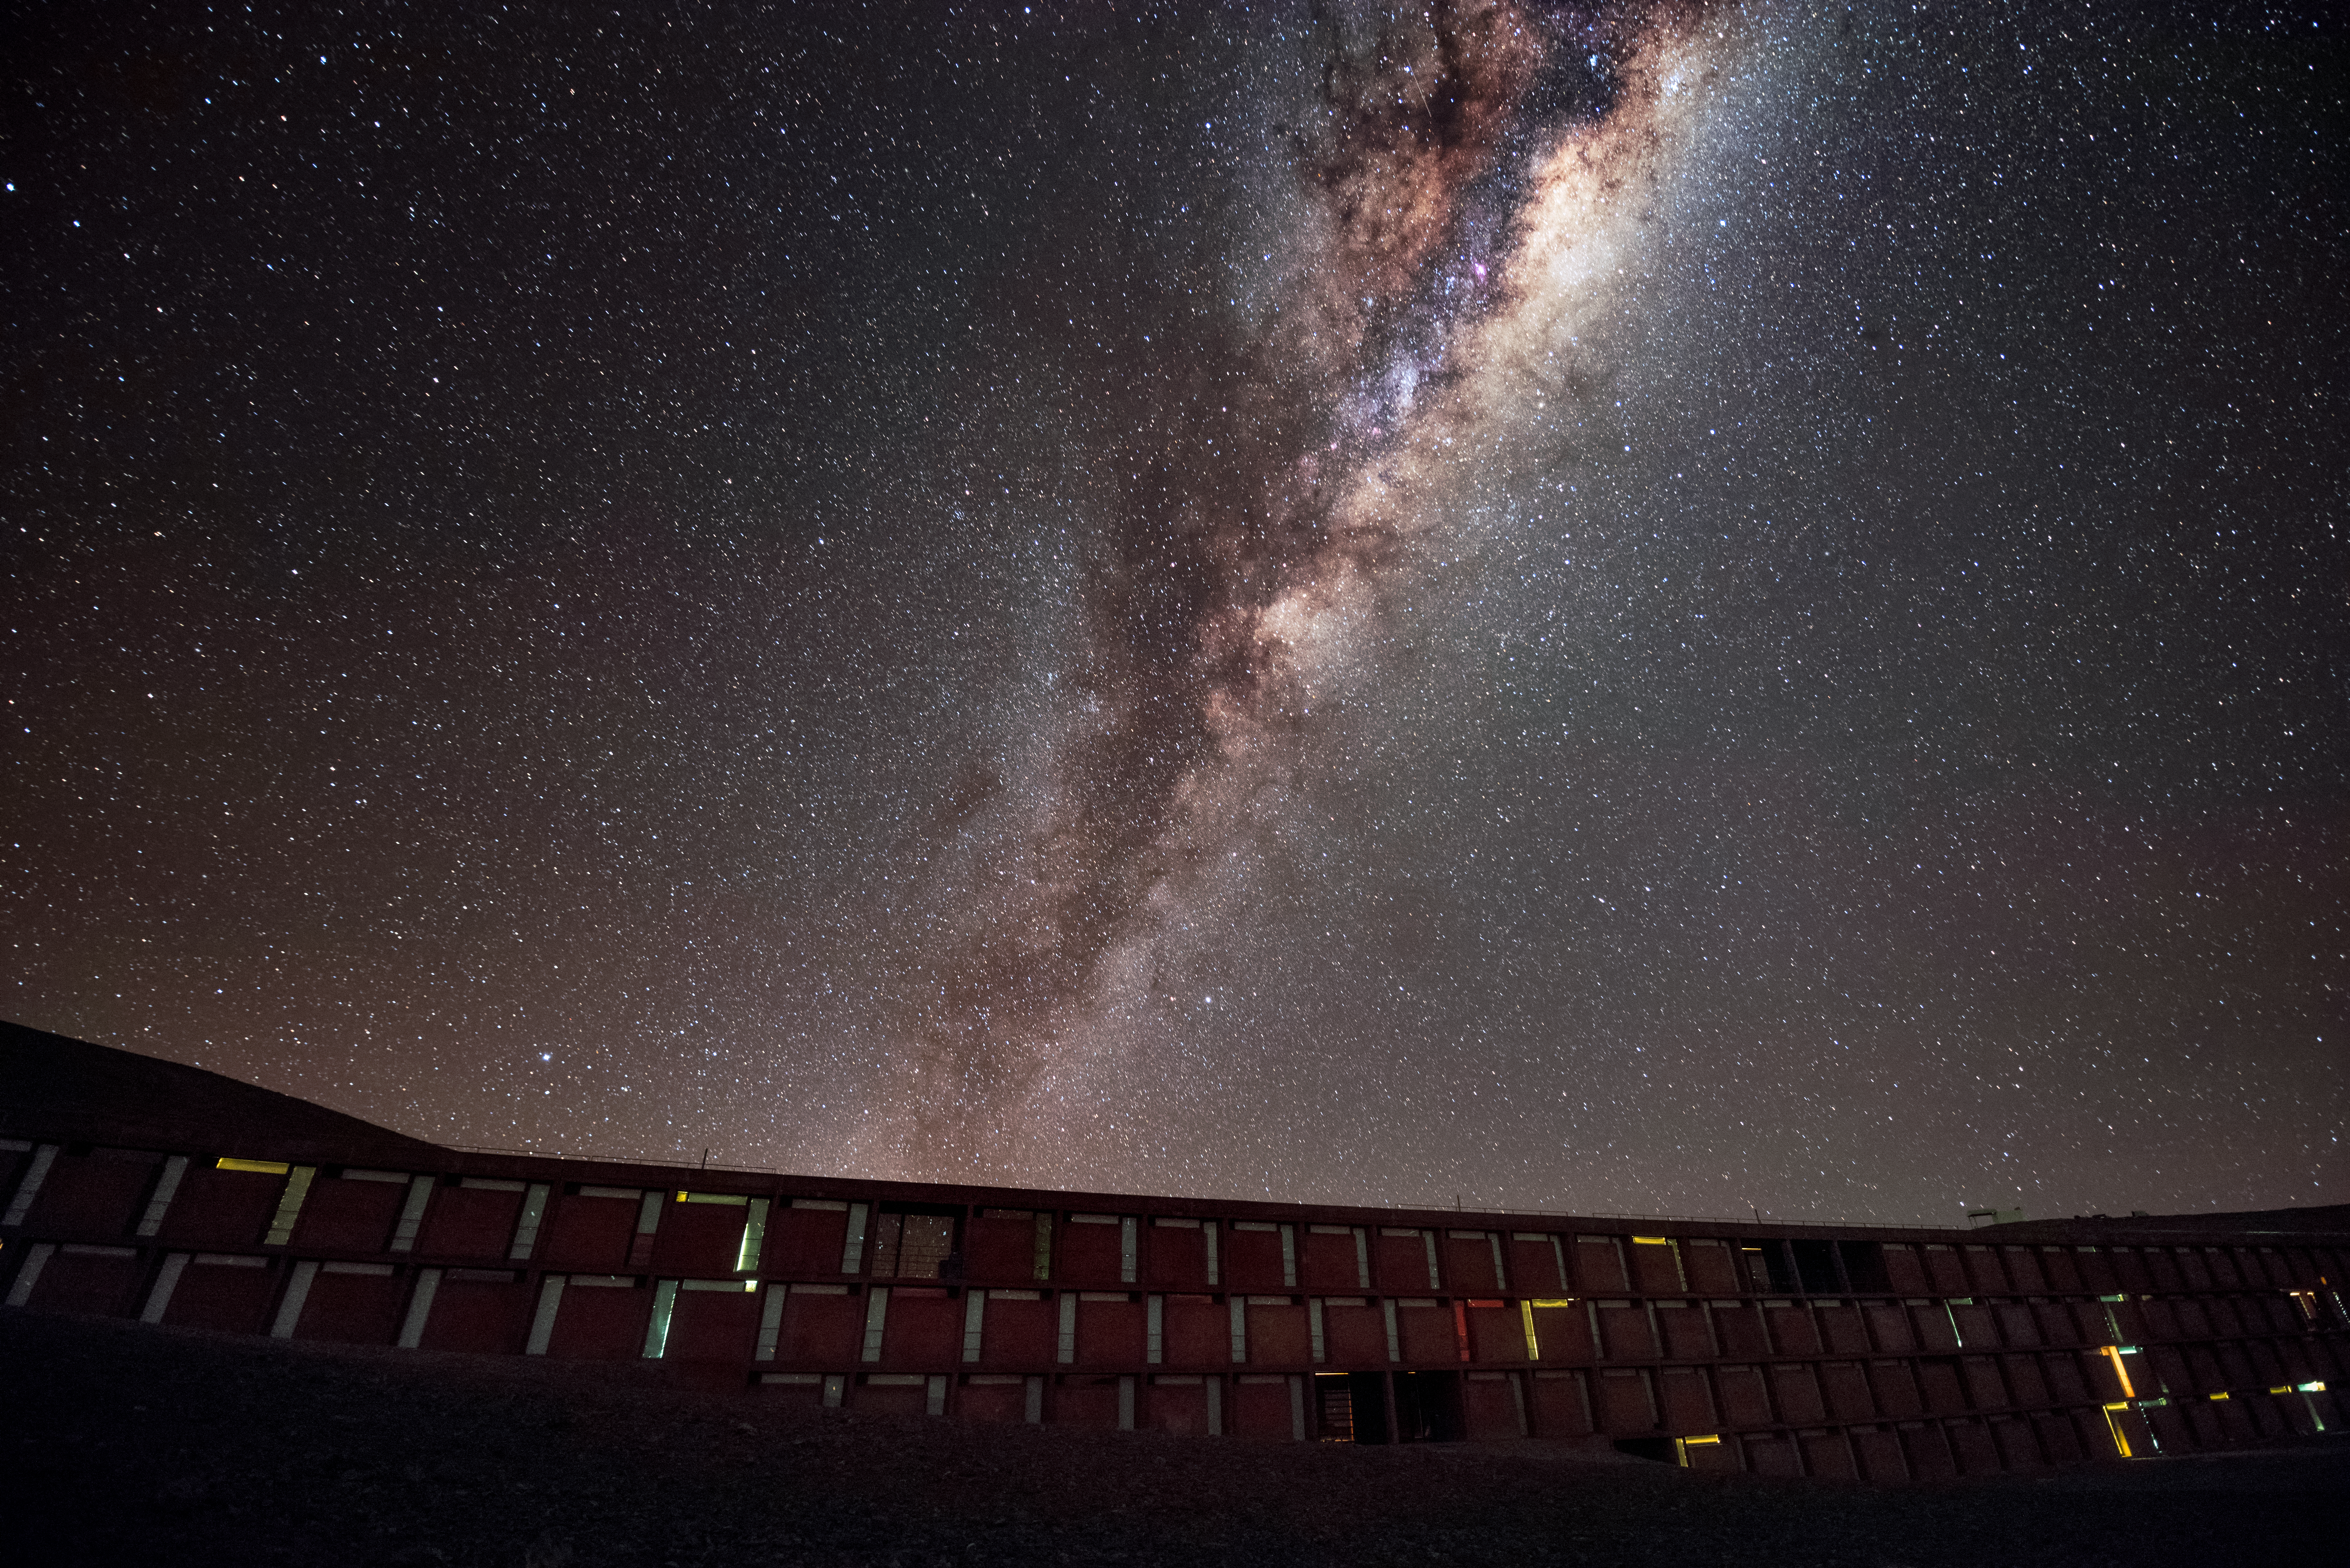

Lamplight and starlight

Tiny glimmers of light can be seen escaping the windows of the Residencia, the hotel where staff and astronomers working at ESO's Very Large Telescope stay. The award-winning building provides an oasis for its inhabitants amid the harsh desert surroundings, and it is well designed not to let stray light interfere with the starlight coming from the exceptionally clear skies at Paranal, as demonstrated here by the breathtaking view of the Milky Way overhead. The glamorous interior of the building was also used as a backdrop for part of the James Bond movie "Quantum of Solace".

Credit: A. Ghizzi Panizza/ESO